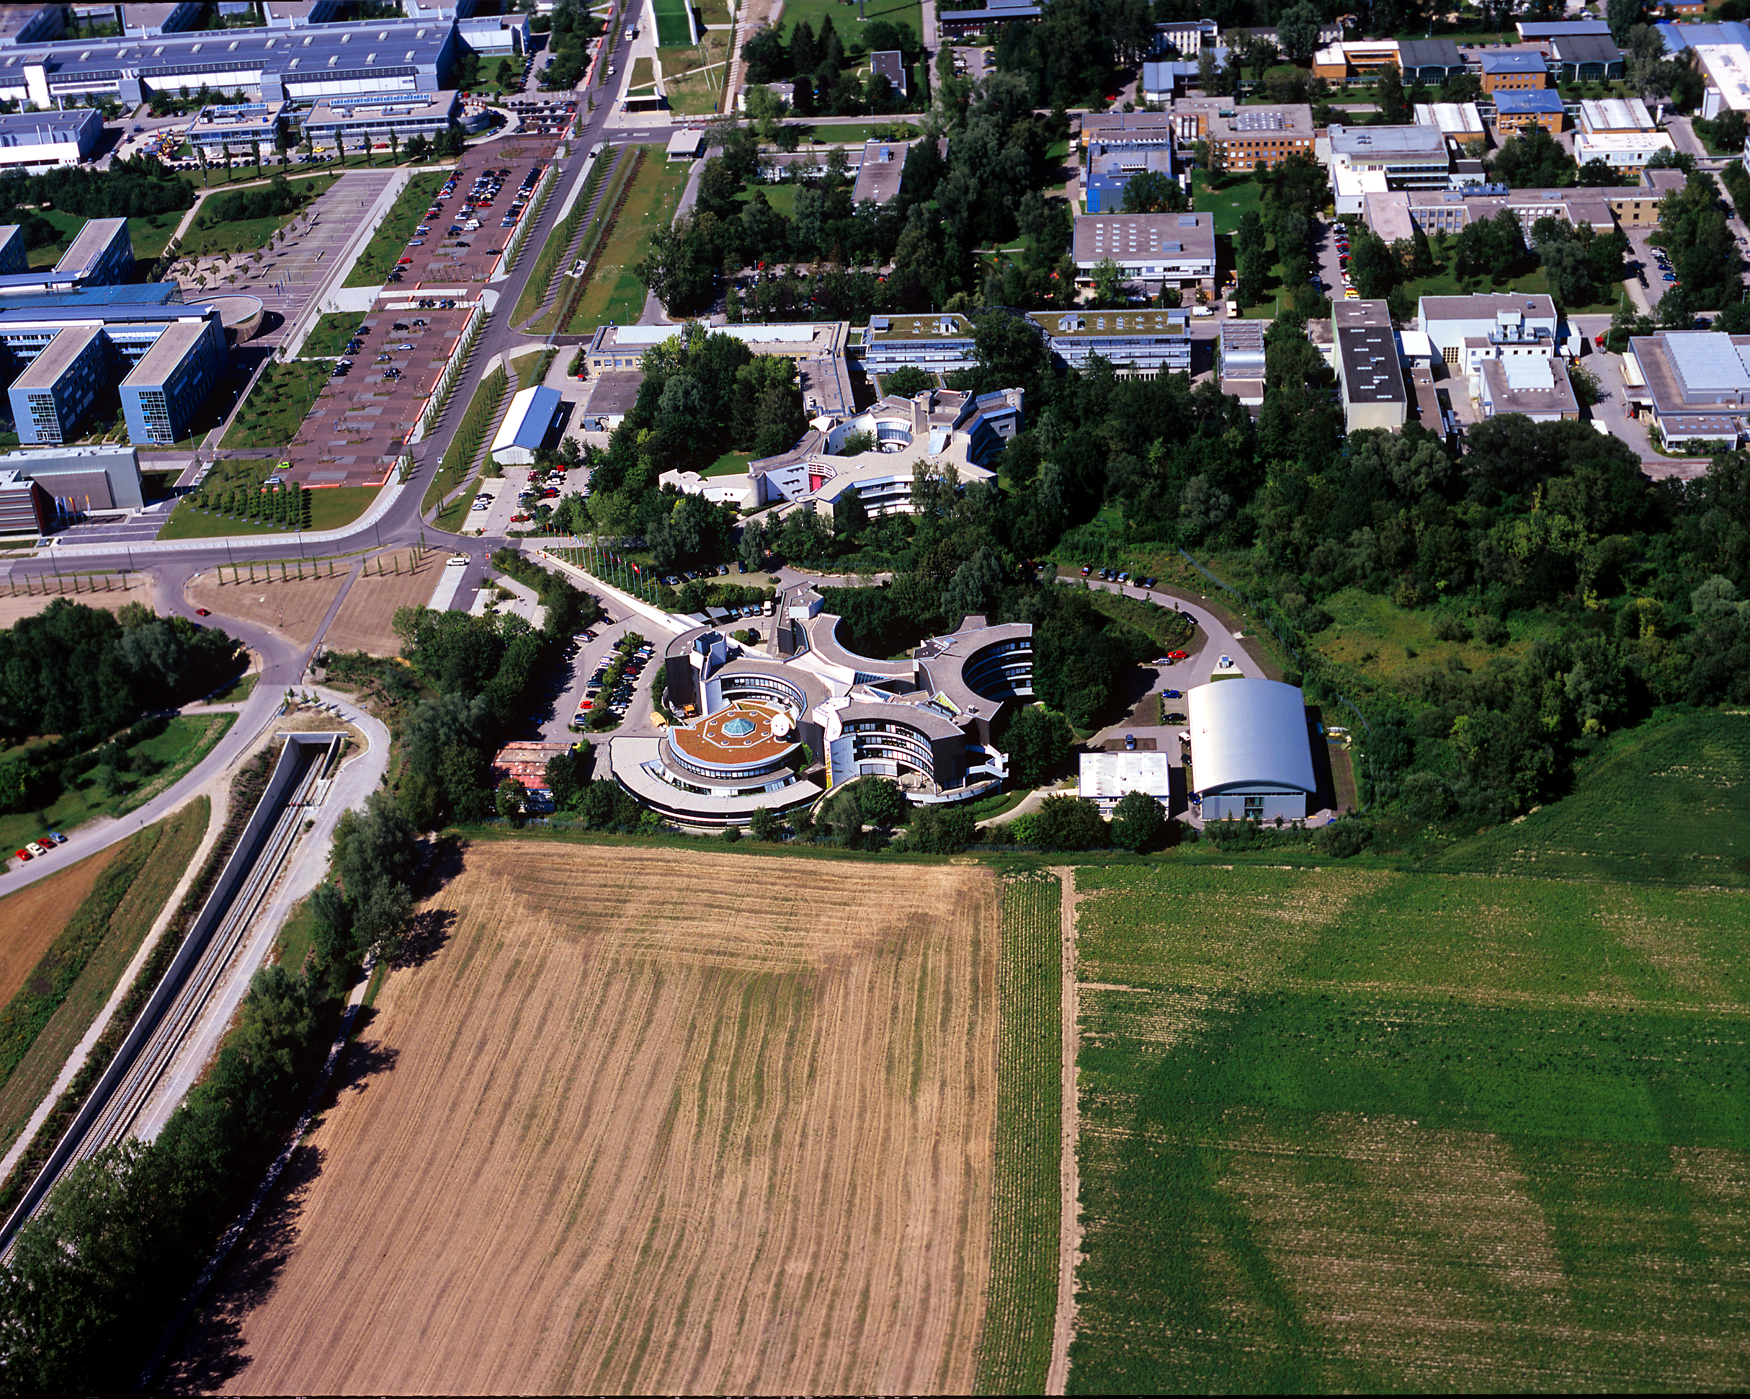

ESO Headquarters

Aerial photograph of the ESO Headquarters in Garching, near Munich, in Germany. Photograph taken in July 2007.

Credit: ESO